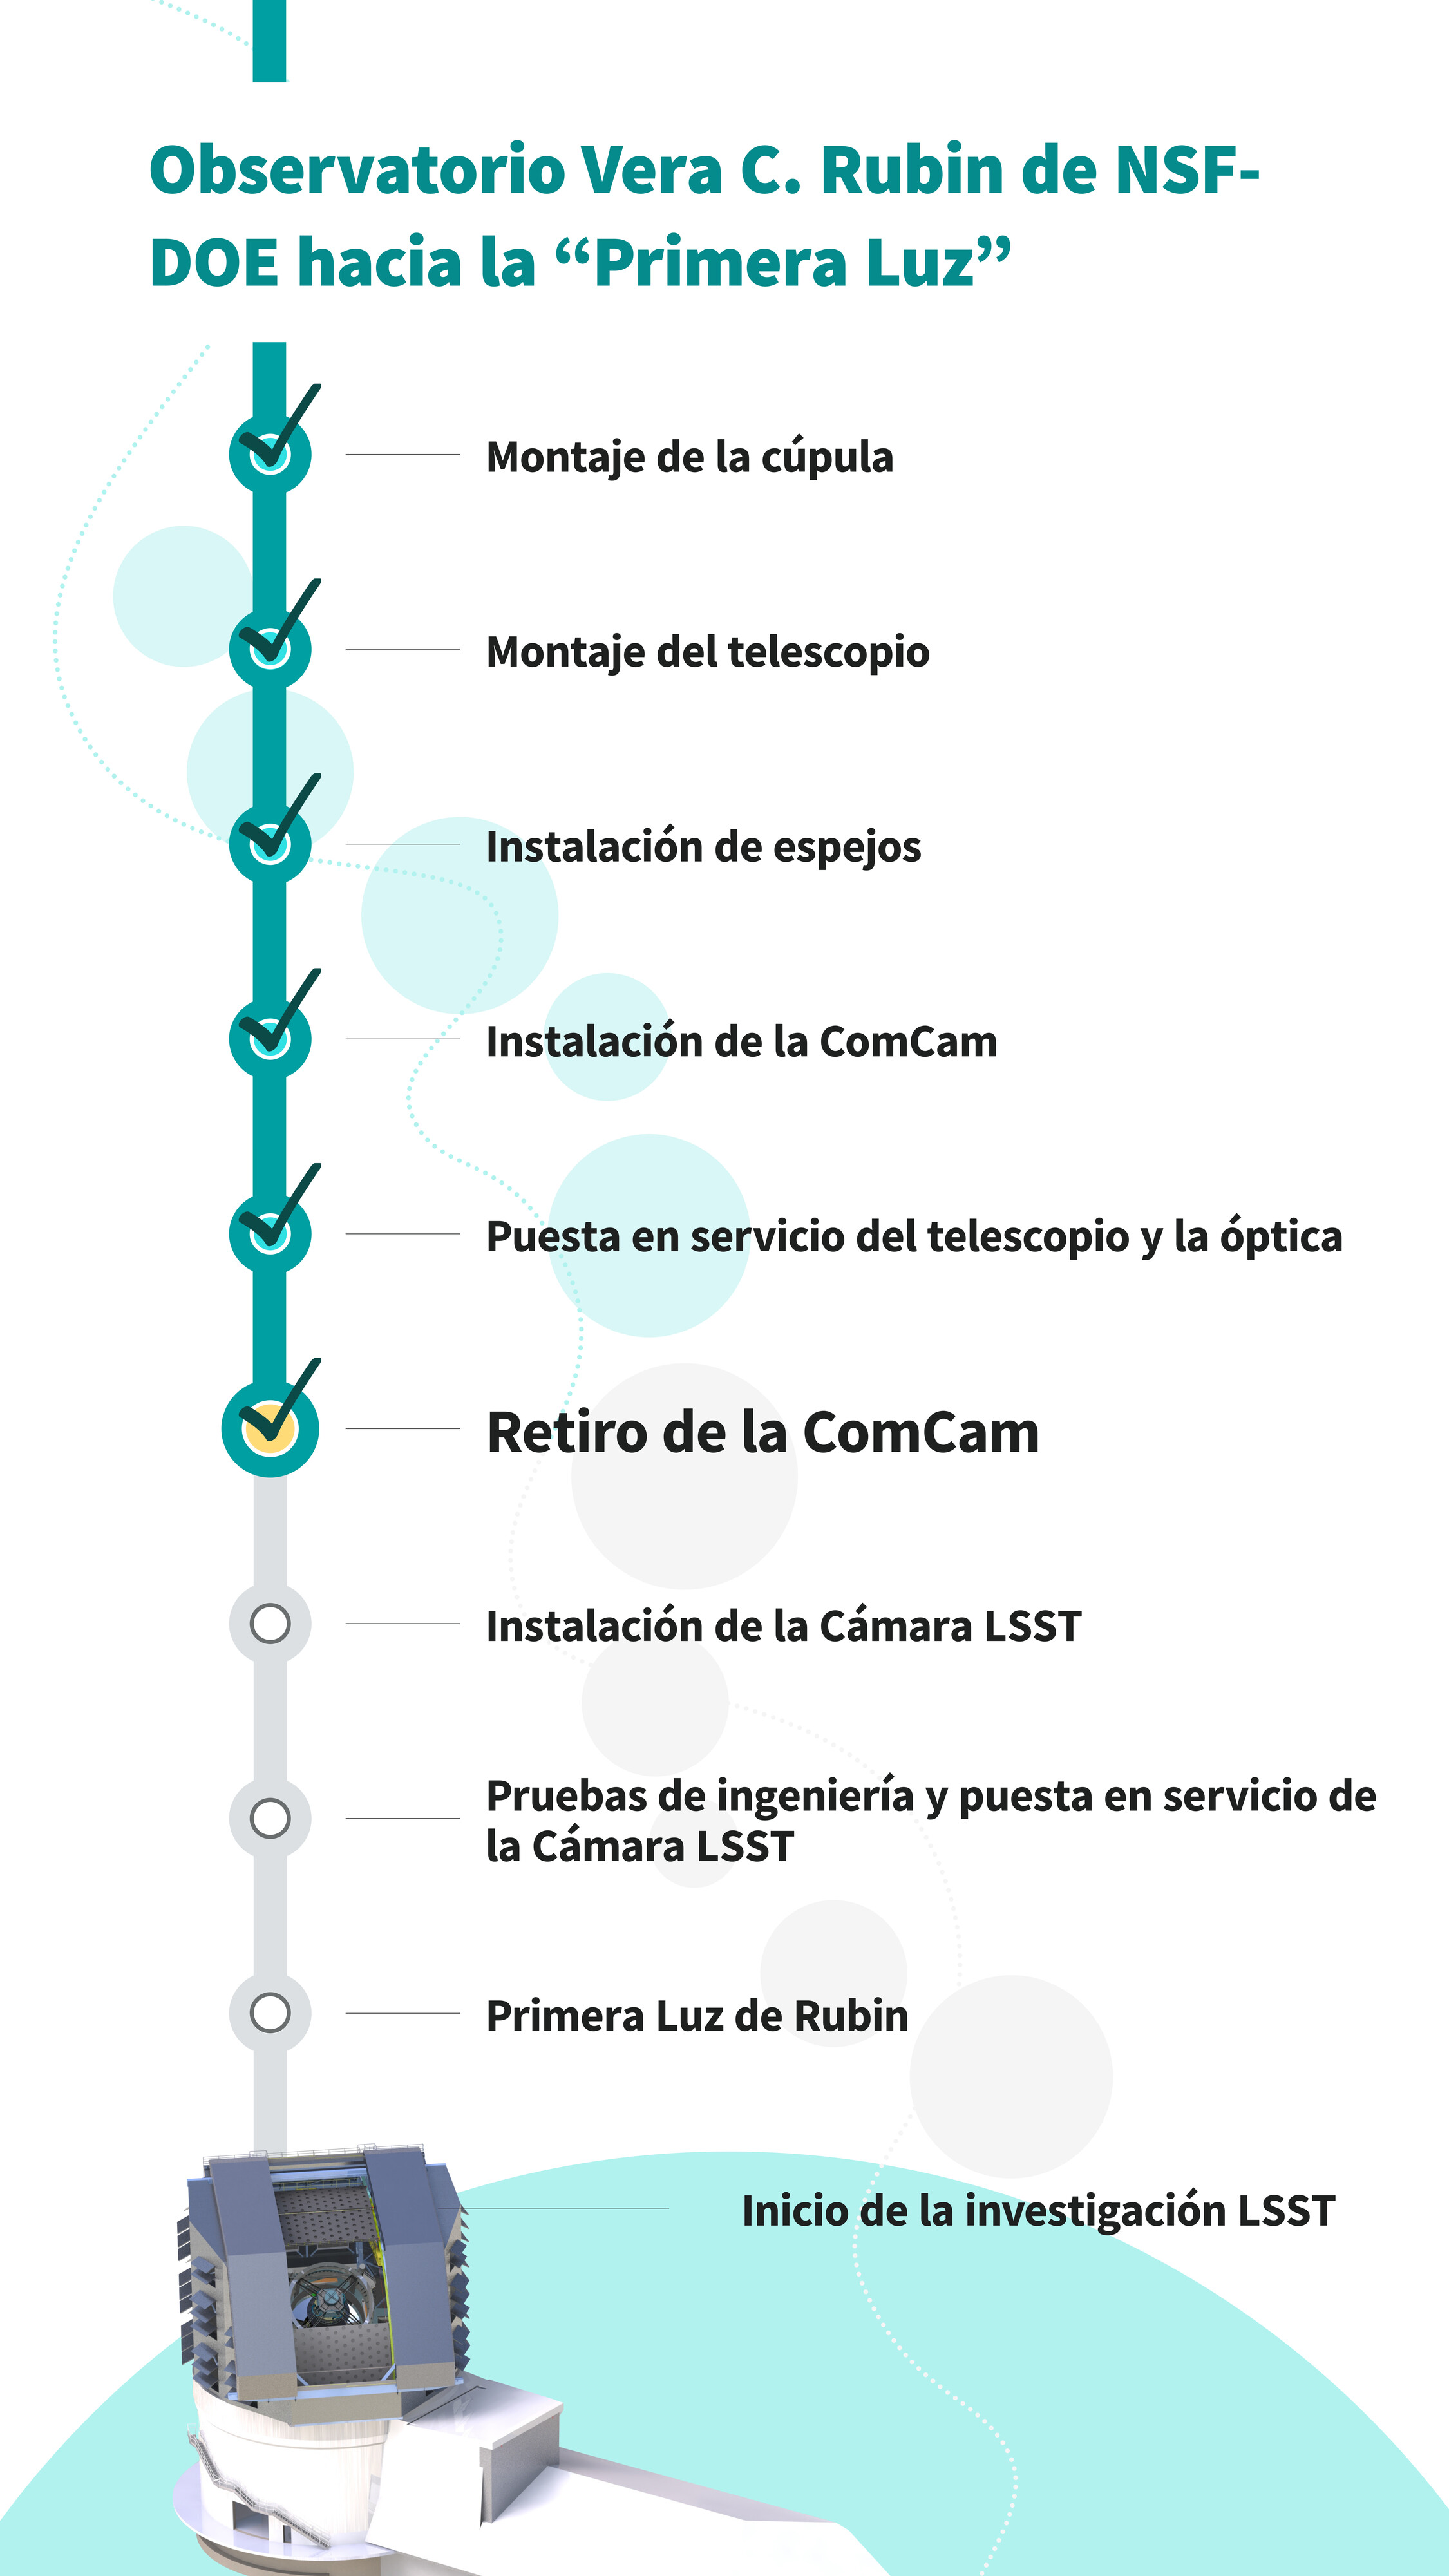

Gráfico de la secuencia de comisionamiento (vertical)

Estos son los pasos importantes en la secuencia de construcción y de comisionamiento (pruebas) hacia la ‘Primera Luz’ del Observatorio Vera C. Rubin de NSF–DOE. El equipo de ingenieros y científicos ya han finalizado el paso 6. En este enlace pueden encontrar una versión horizontal de esta infografía.

Credit: RubinObs/NOIRLab/SLAC/NSF/DOE/AURA/J. Pinto